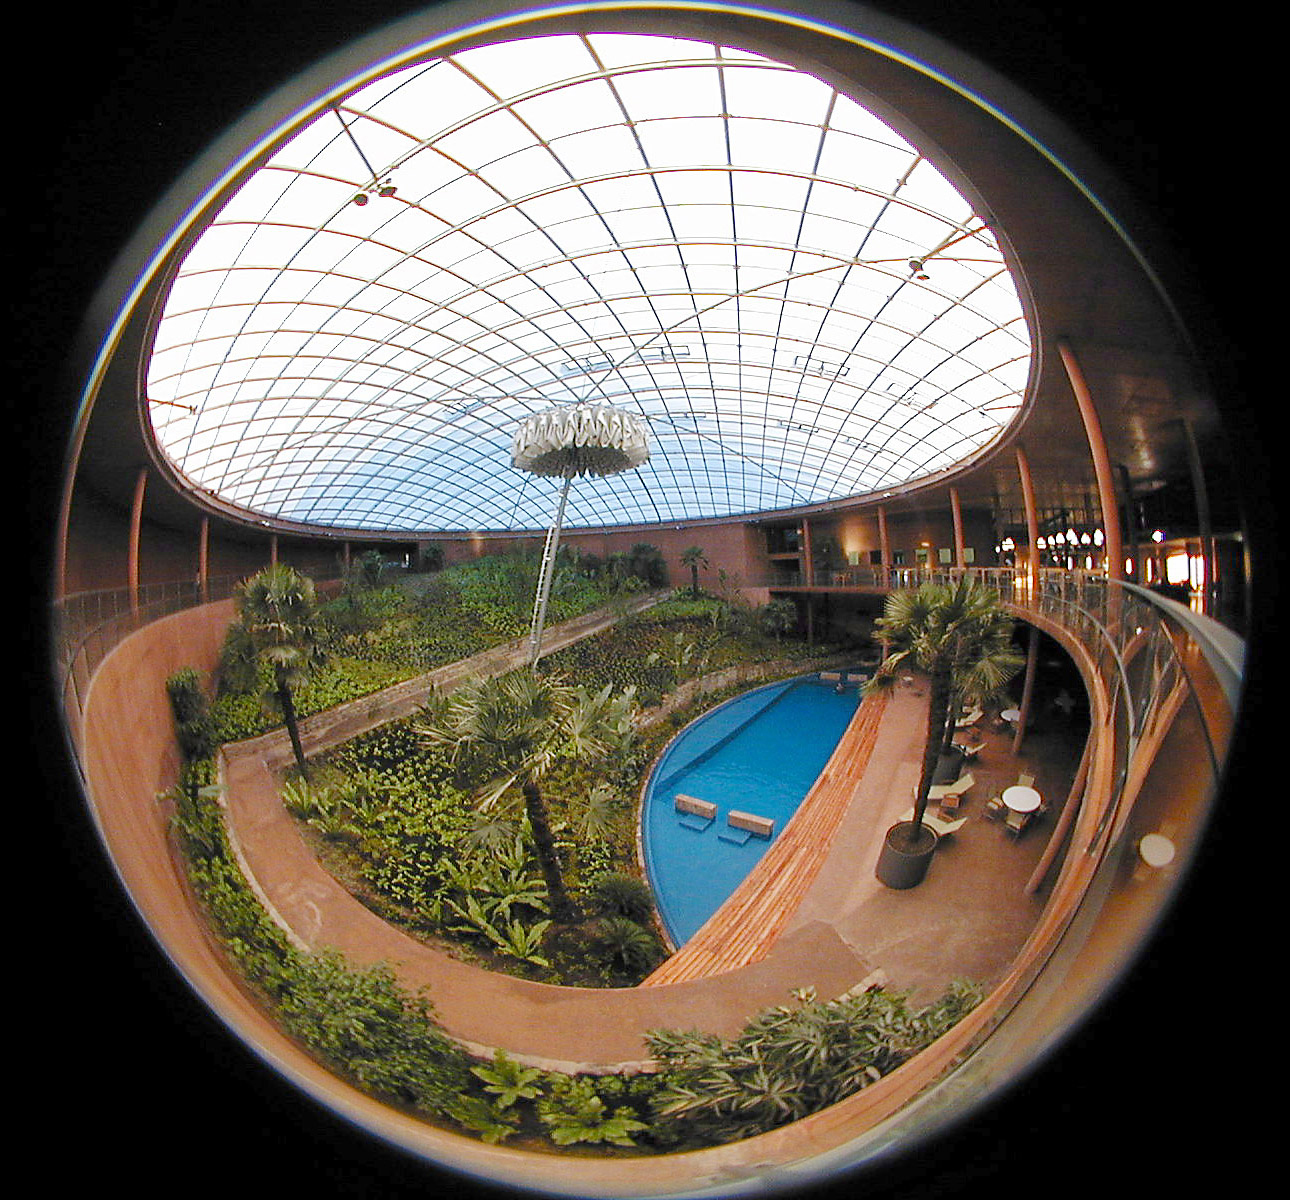

The Paranal Residencia

A fish-eye view of the dome from the inside of the building. Below the "oasis" and the swimming pool. The vertical structure at the centre is an umbrella that is deployed at sunset and during the night to protect the VLT Observatory from all artifical light. The entrance into the Residencia is via the ramp on the left side and the reception area is to the right.

Credit: ESO/M.Tarenghi